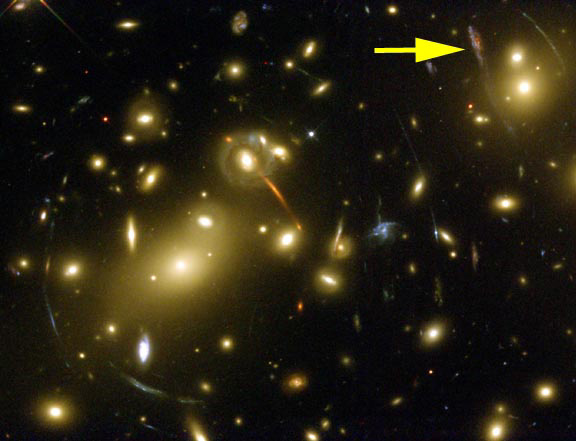

Optical image of the massive galaxy cluster A 2218

Optical image of the massive galaxy cluster A 2218 with the lensed galaxy studied by Gemini indicated with the yellow arrow. This image was obtained with the Hubble Space Telescope.

Credit: International Gemini Observatory/NOIRLab/NSF/AURA